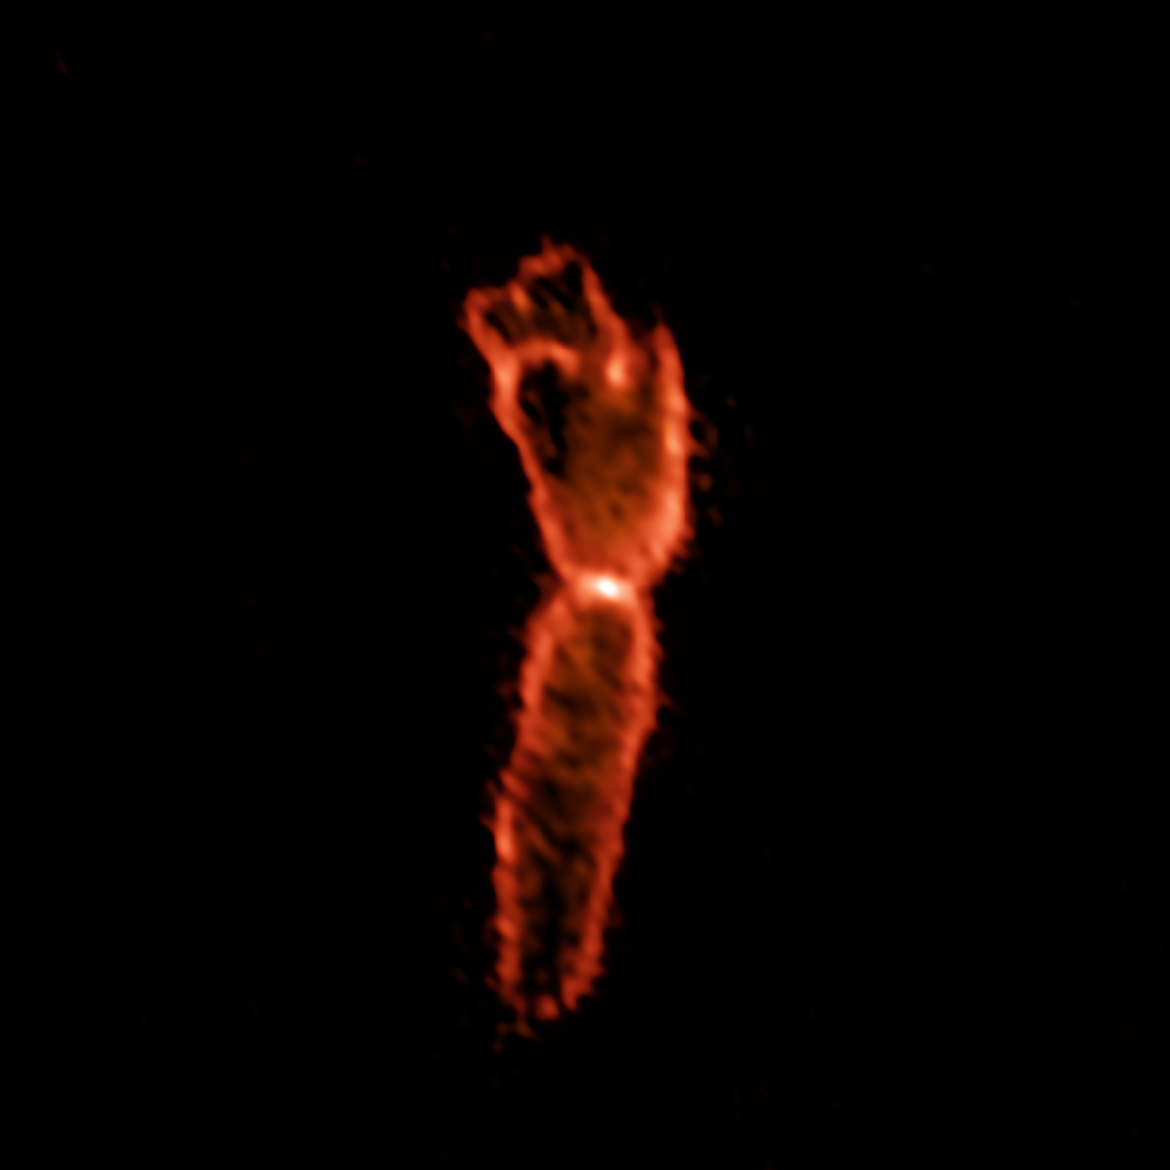

The Ultra-Cold Outflow of the Boomerang Nebula

The Boomerang Nebula, a pre-planetary nebula produced by a dying star. ALMA observations show the hourglass-shaped outflow, which is embedded inside a roughly round ultra-cold outflow. The hourglass outflow stretches more than three trillion kilometers from end to end (about 21,000 times the distance from the Sun to the Earth), and is the result of a jet that is being fired by the central star, sweeping up the inner regions of the ultra-cold outflow like a snow-plow. The ultra-cold outflow is about 10 times bigger.

Credit: (NRAO/AUI/NSF)